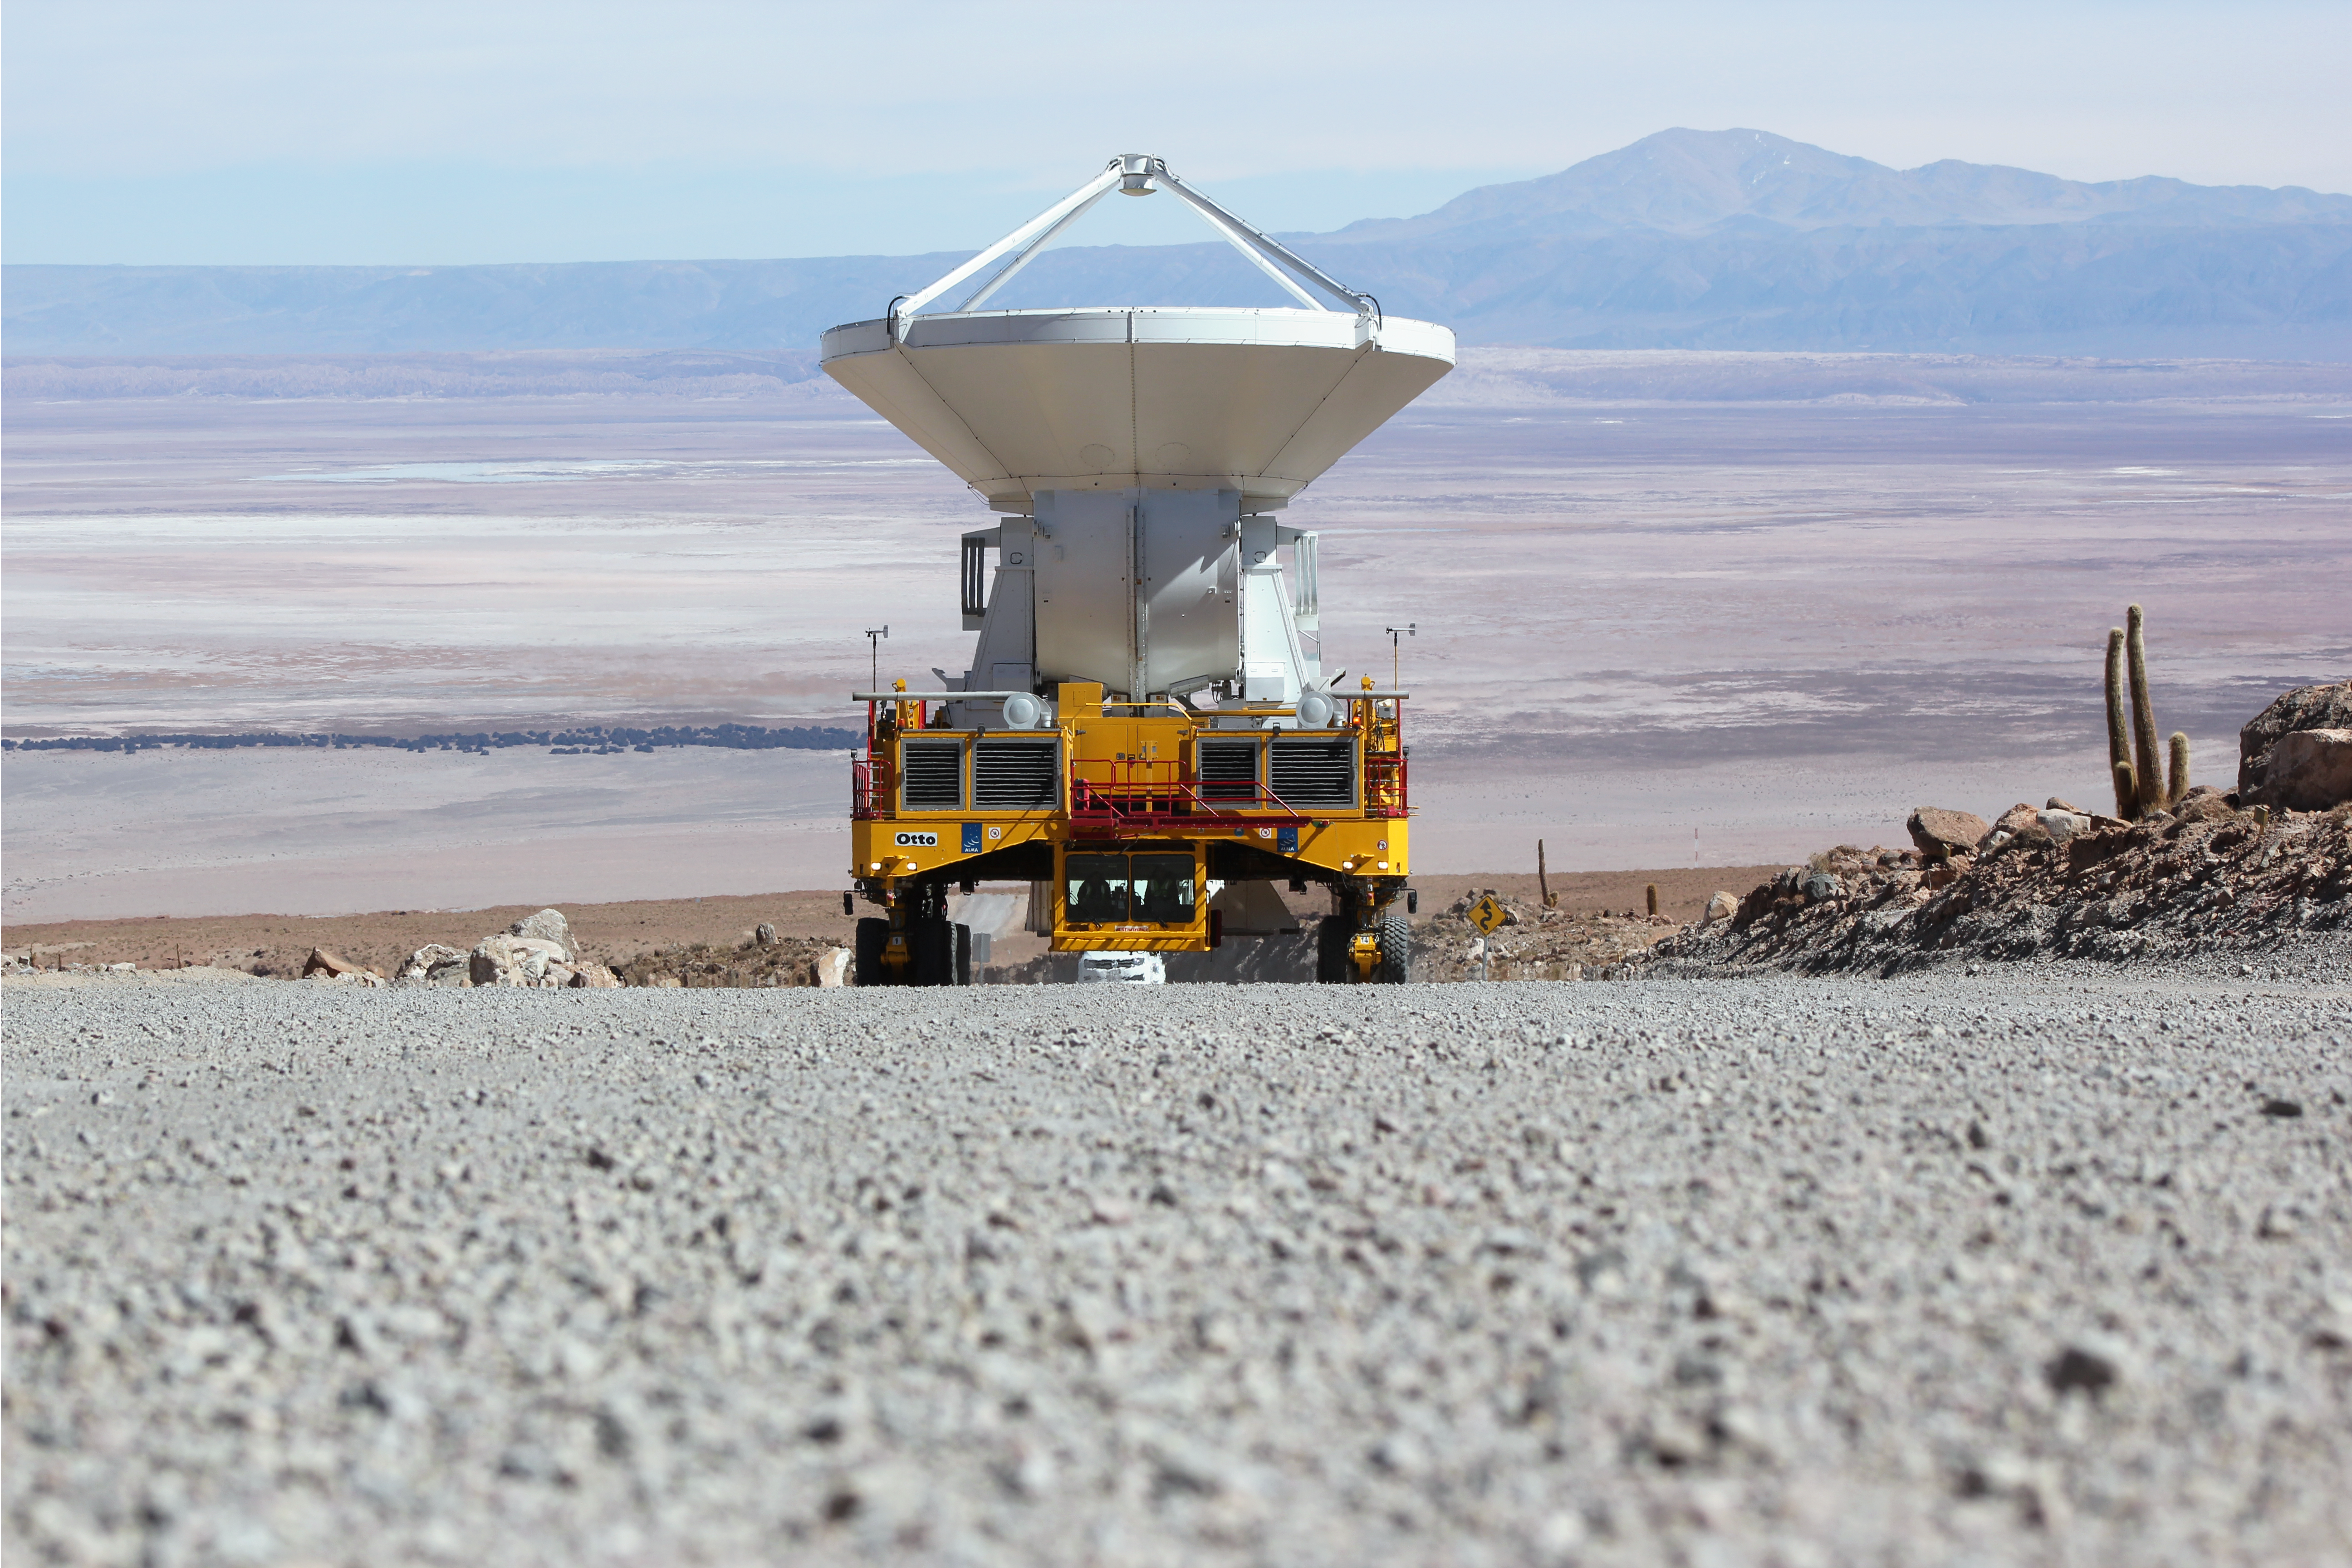

First European ALMA antenna on its way to Chajnantor

The first European antenna for the Atacama Large Millimeter/submillimeter Array (ALMA) reaches new heights, seen here being transported to the observatory’s Array Operations Site (AOS). The 12-metre diameter antenna arrived at the Chajnantor plateau, 5000 metres above sea level, to join antennas from the other international ALMA partners, bringing the total number at the AOS to 16. Although this sounds like just another number, 16 is the number of antennas specified for ALMA to begin its first science observations, and is therefore an important milestone for the project.

Credit: ESO